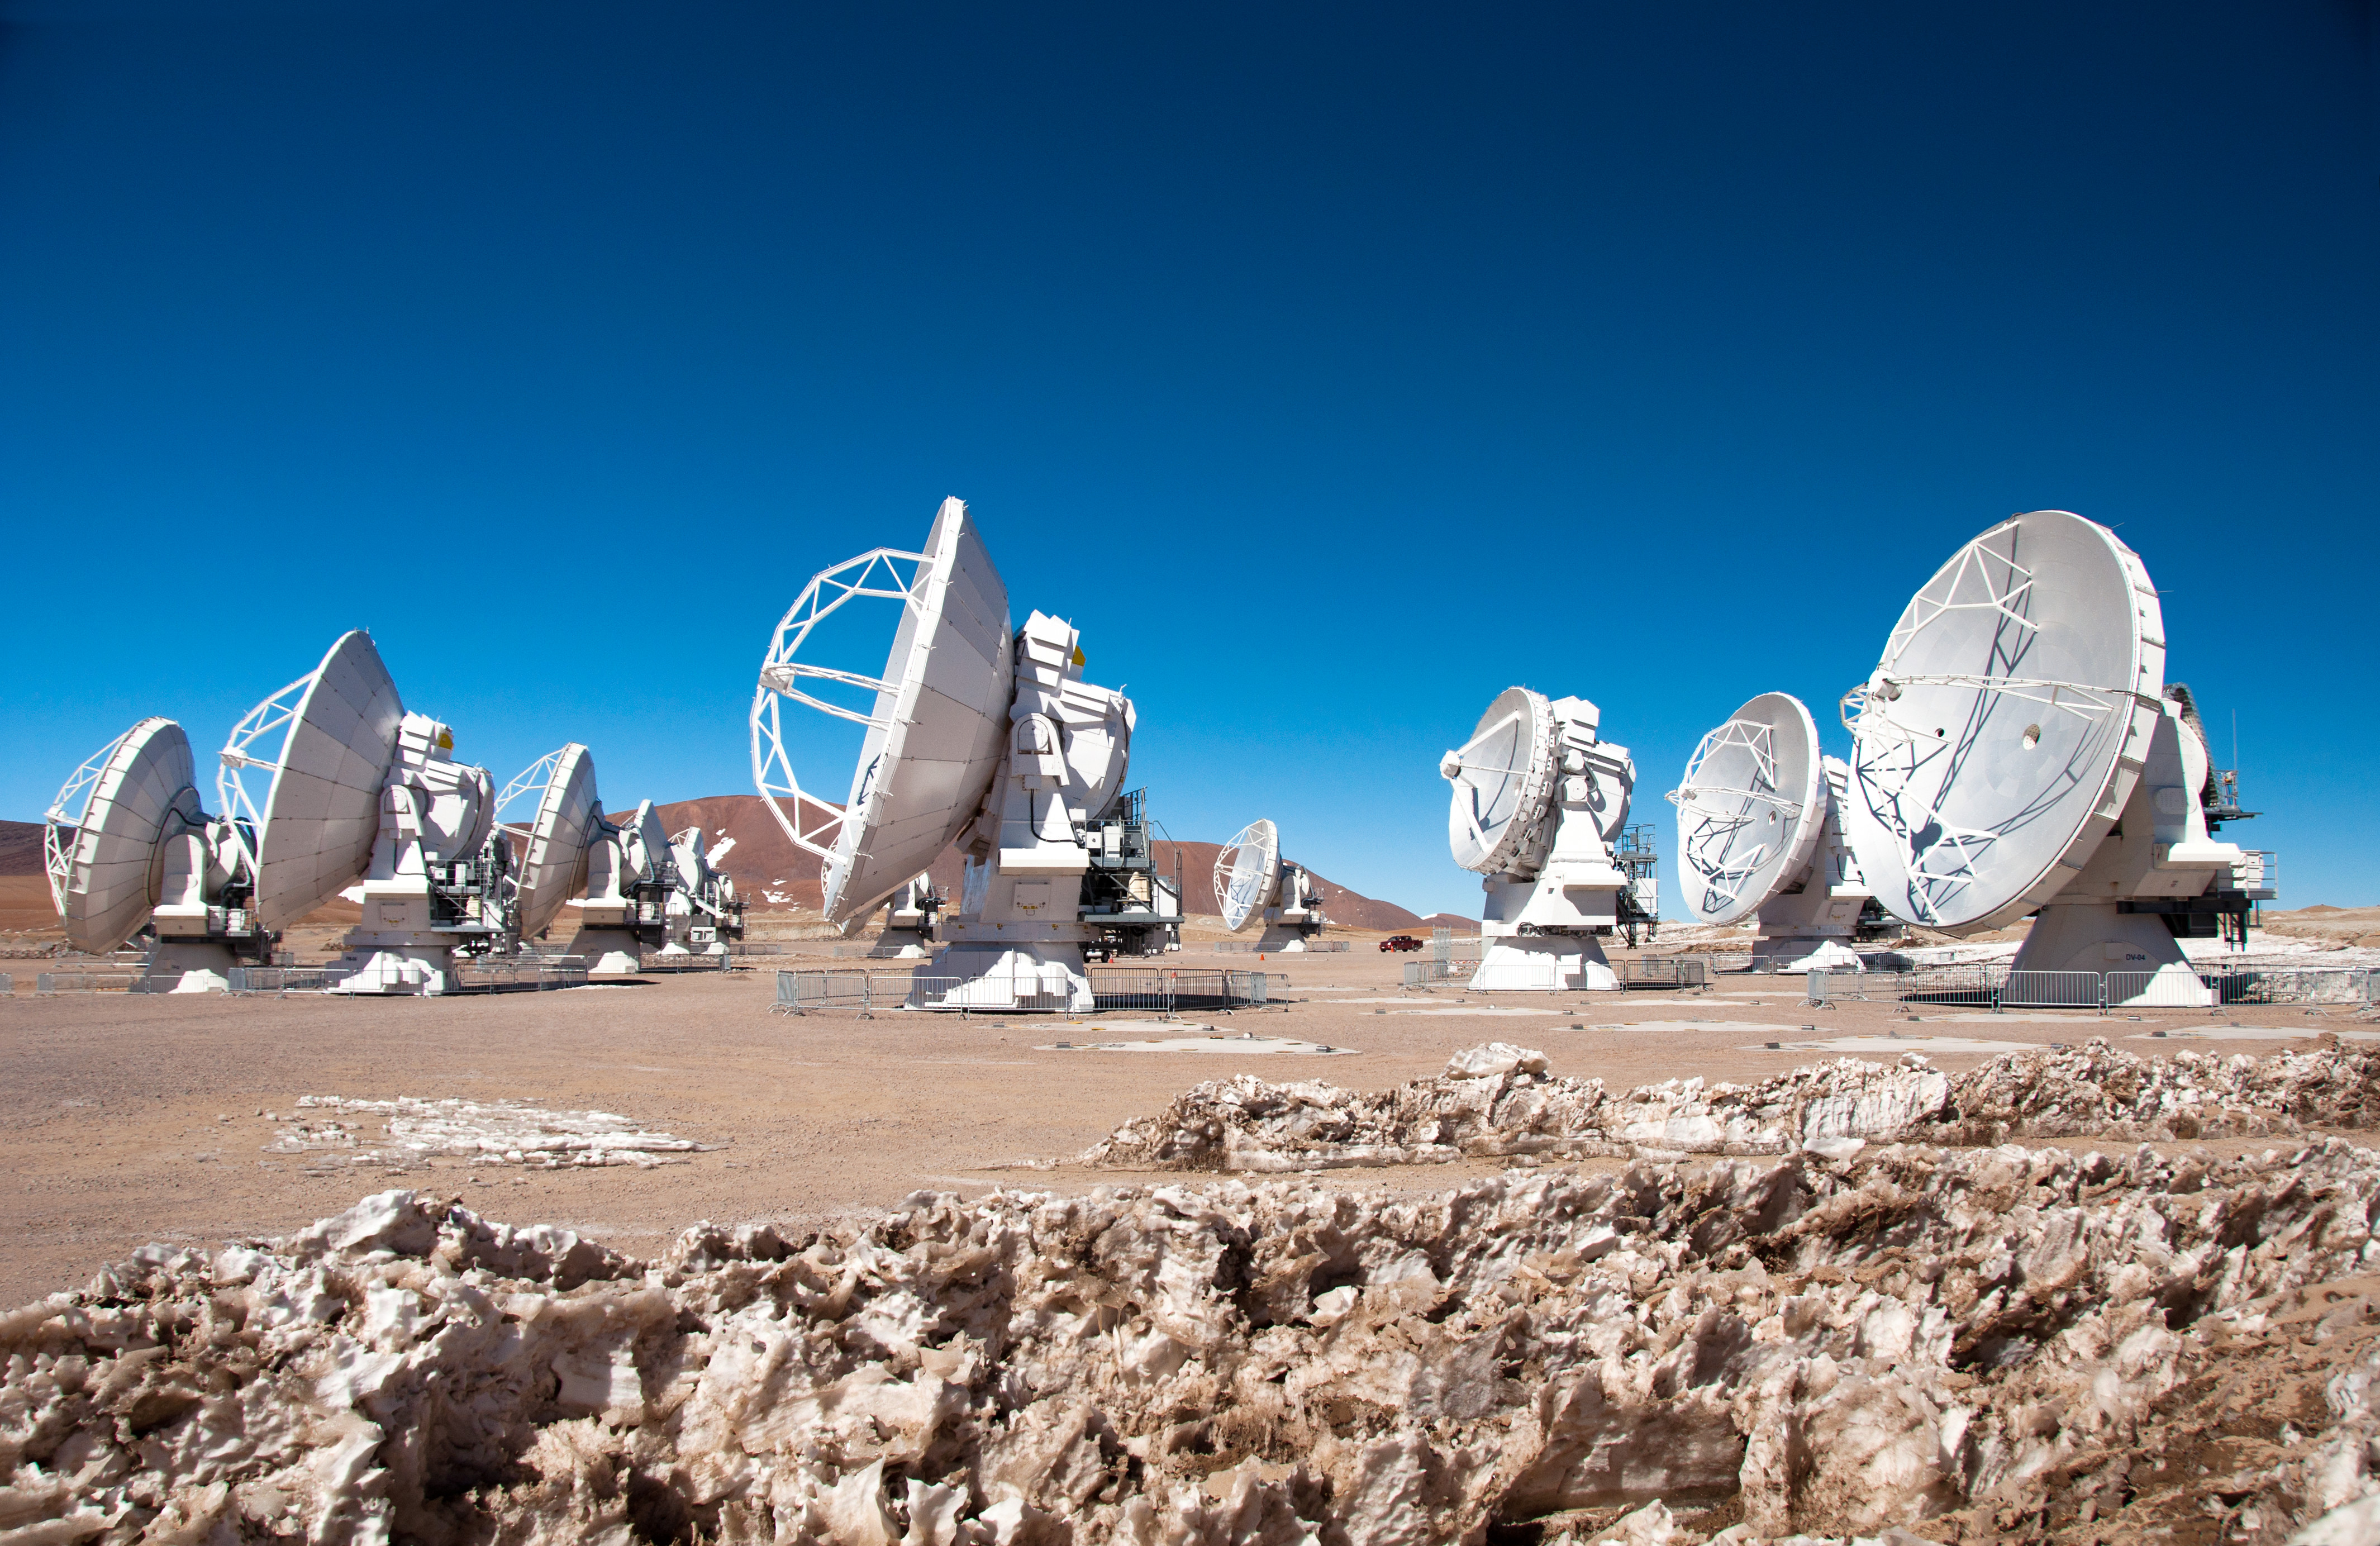

First 7-metre ALMA antenna arrives at Chajnantor

This image was taken on 28 August 2011. I shows the first 7-m antenna to the AOS (which arrived on 24 August 2011).

Credit: WIlliam Garnier - 20110916 (ESO/NAOJ/NRAO)